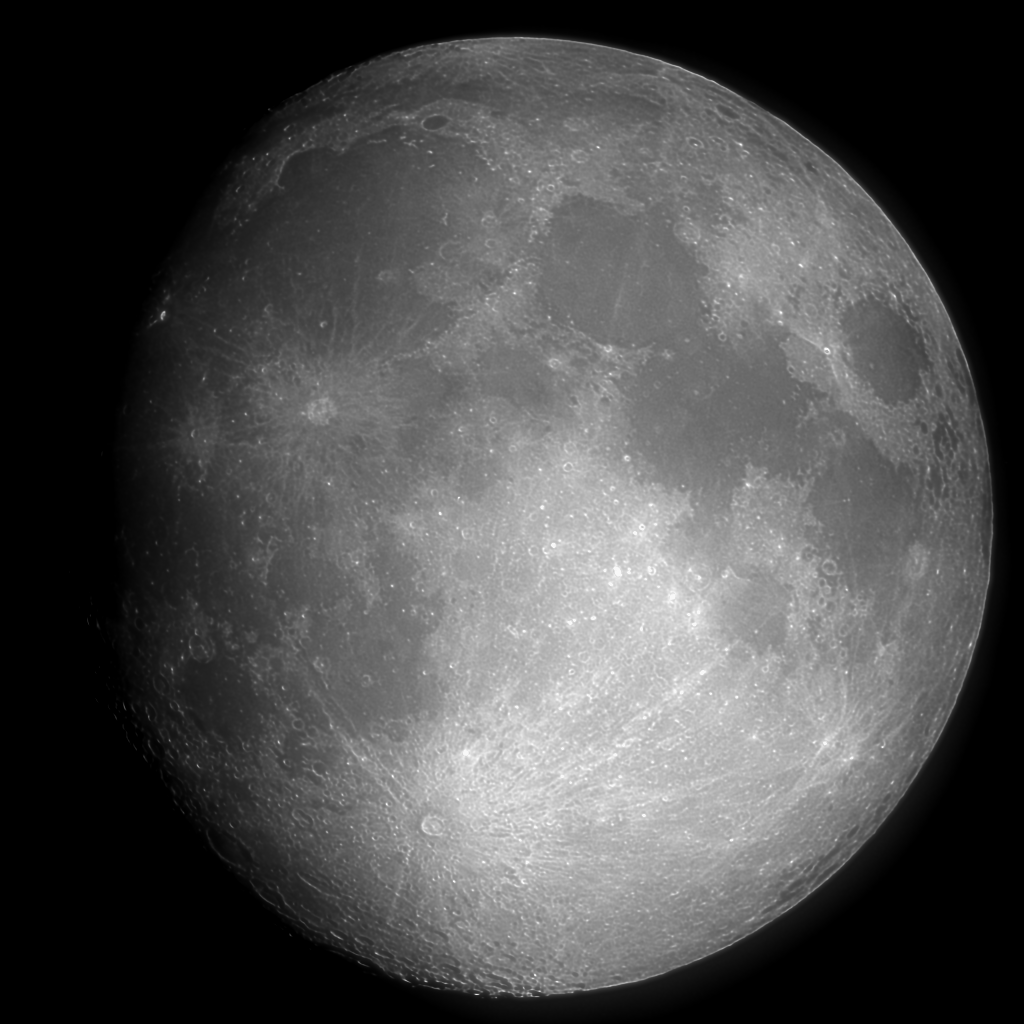

The Moon

Our own familiar Moon, seen by the Kitt Peak Burrell Schmidt telescope on July 21st, 1994. Normally too bright for digital CCD imaging, the moon was tamed by a combination of a very narrow band filter intended for looking at the hydrogen beta emission line in galaxies and nebulae, and the rather poor weather on the night in question. We also have a more recent Moon image, superimposed on a background of stars, and an amusing collage with the Andromeda galaxy.

Credit: REU program, N.A.Sharp/NOIRLab/NSF/AURA/